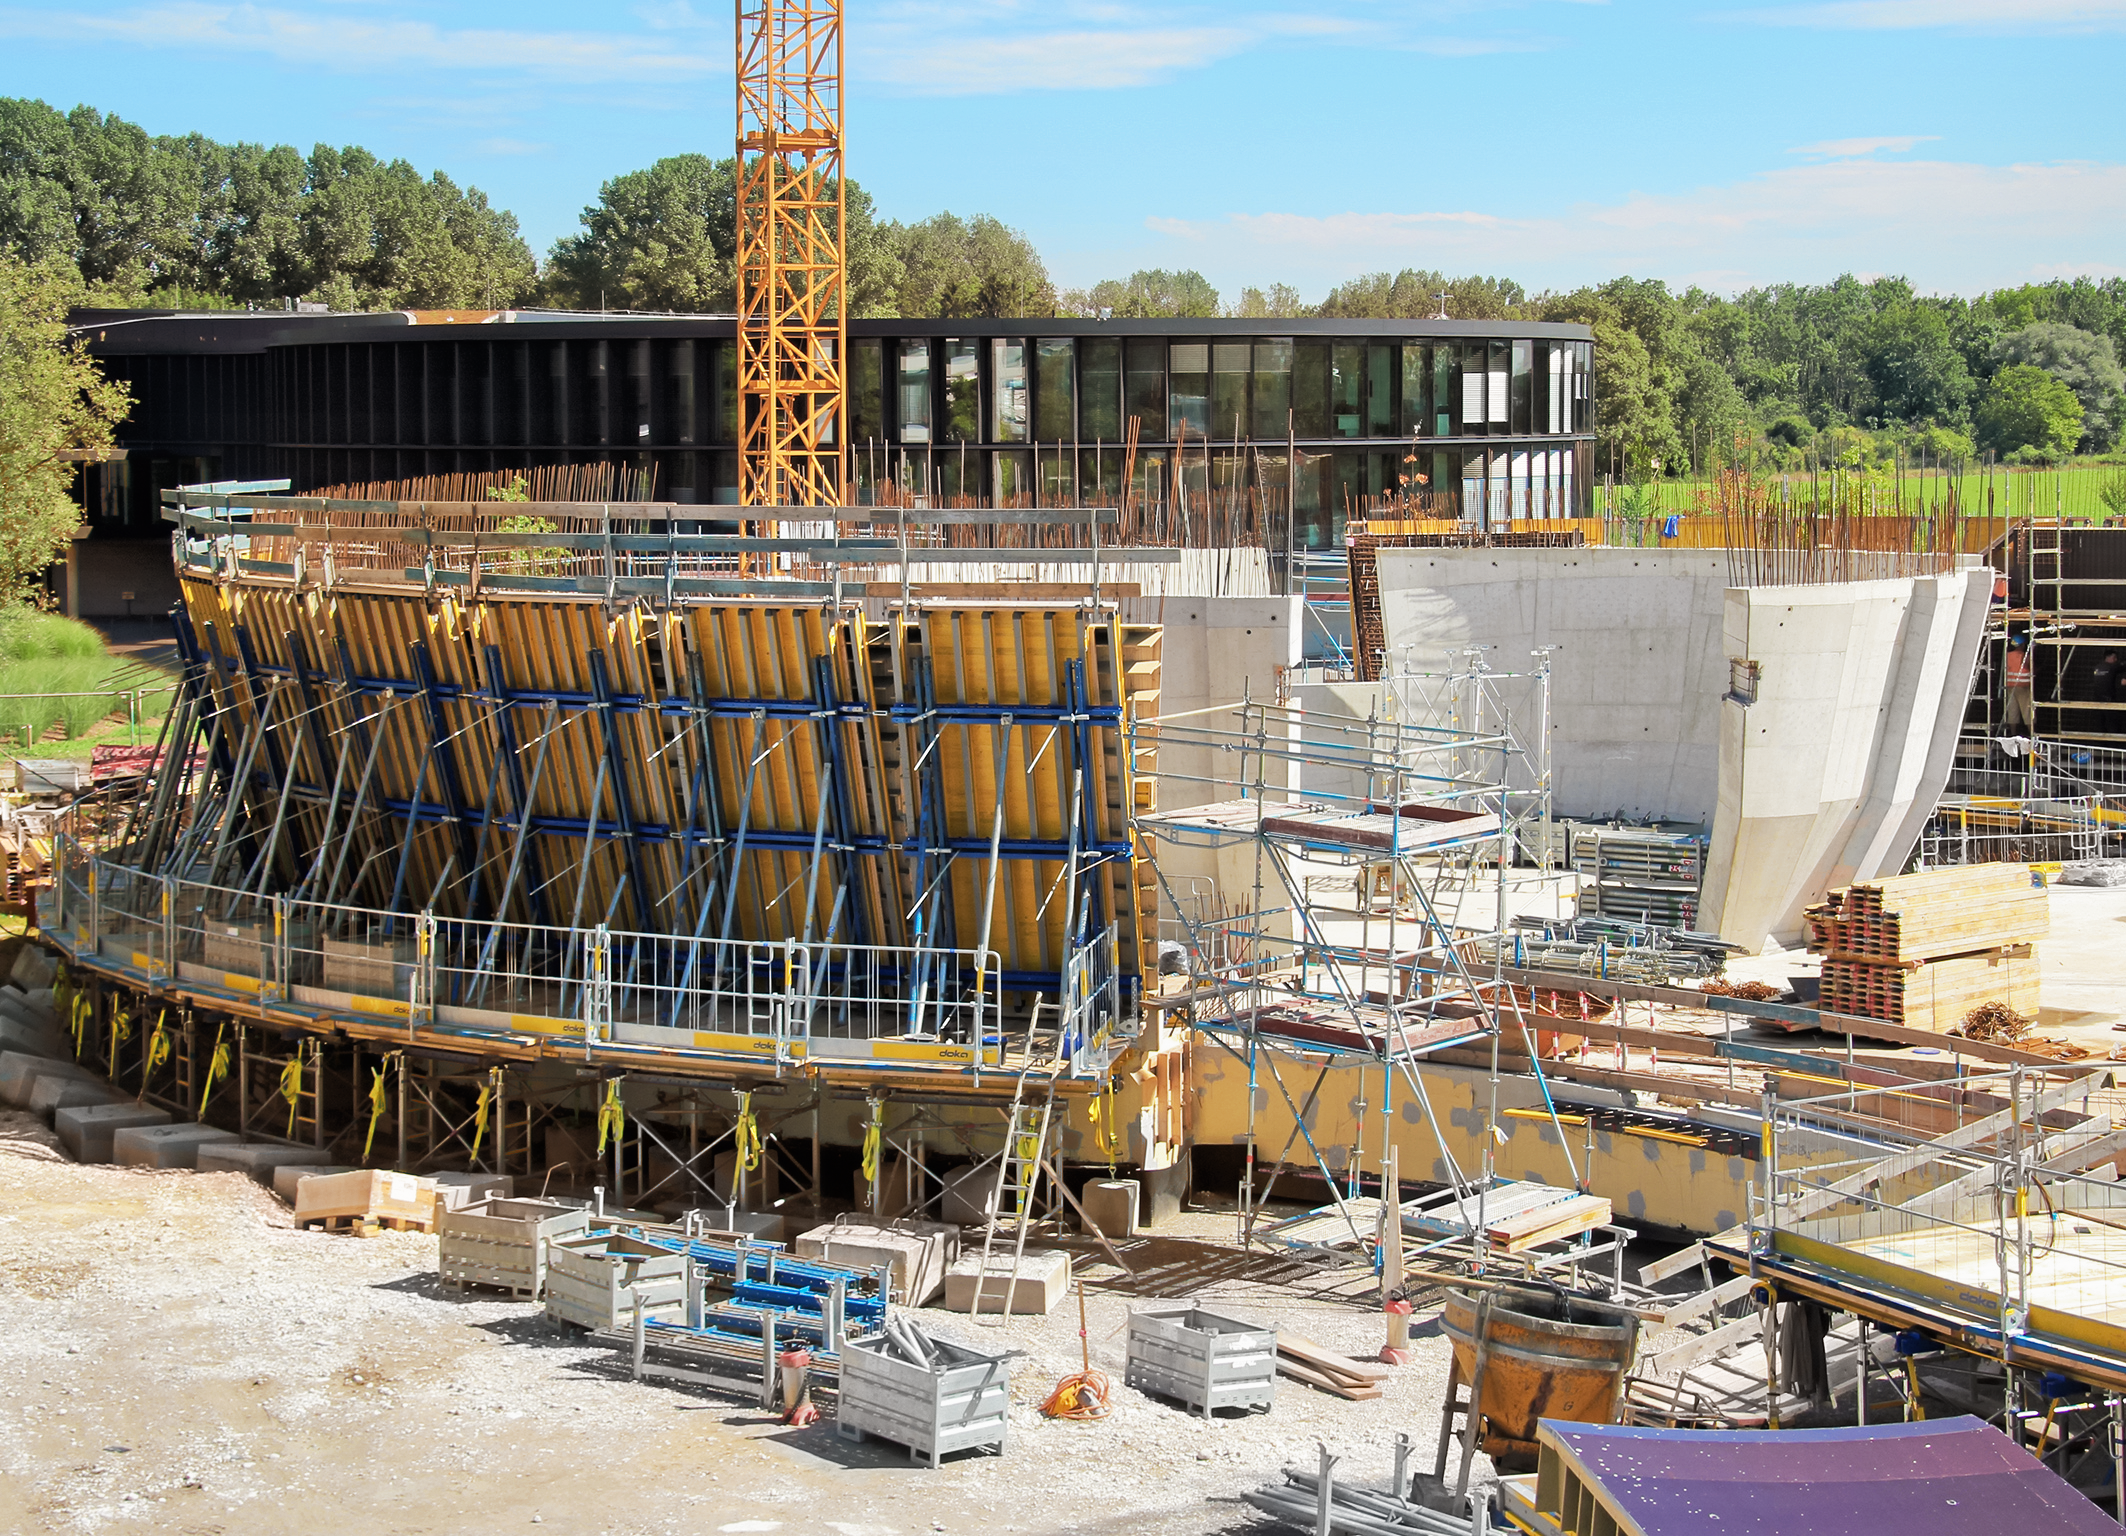

Supernova exoskeleton

Photo taken during the construction of the ESO Supernova Planetarium & Visitor Centre.

Credit: ESO